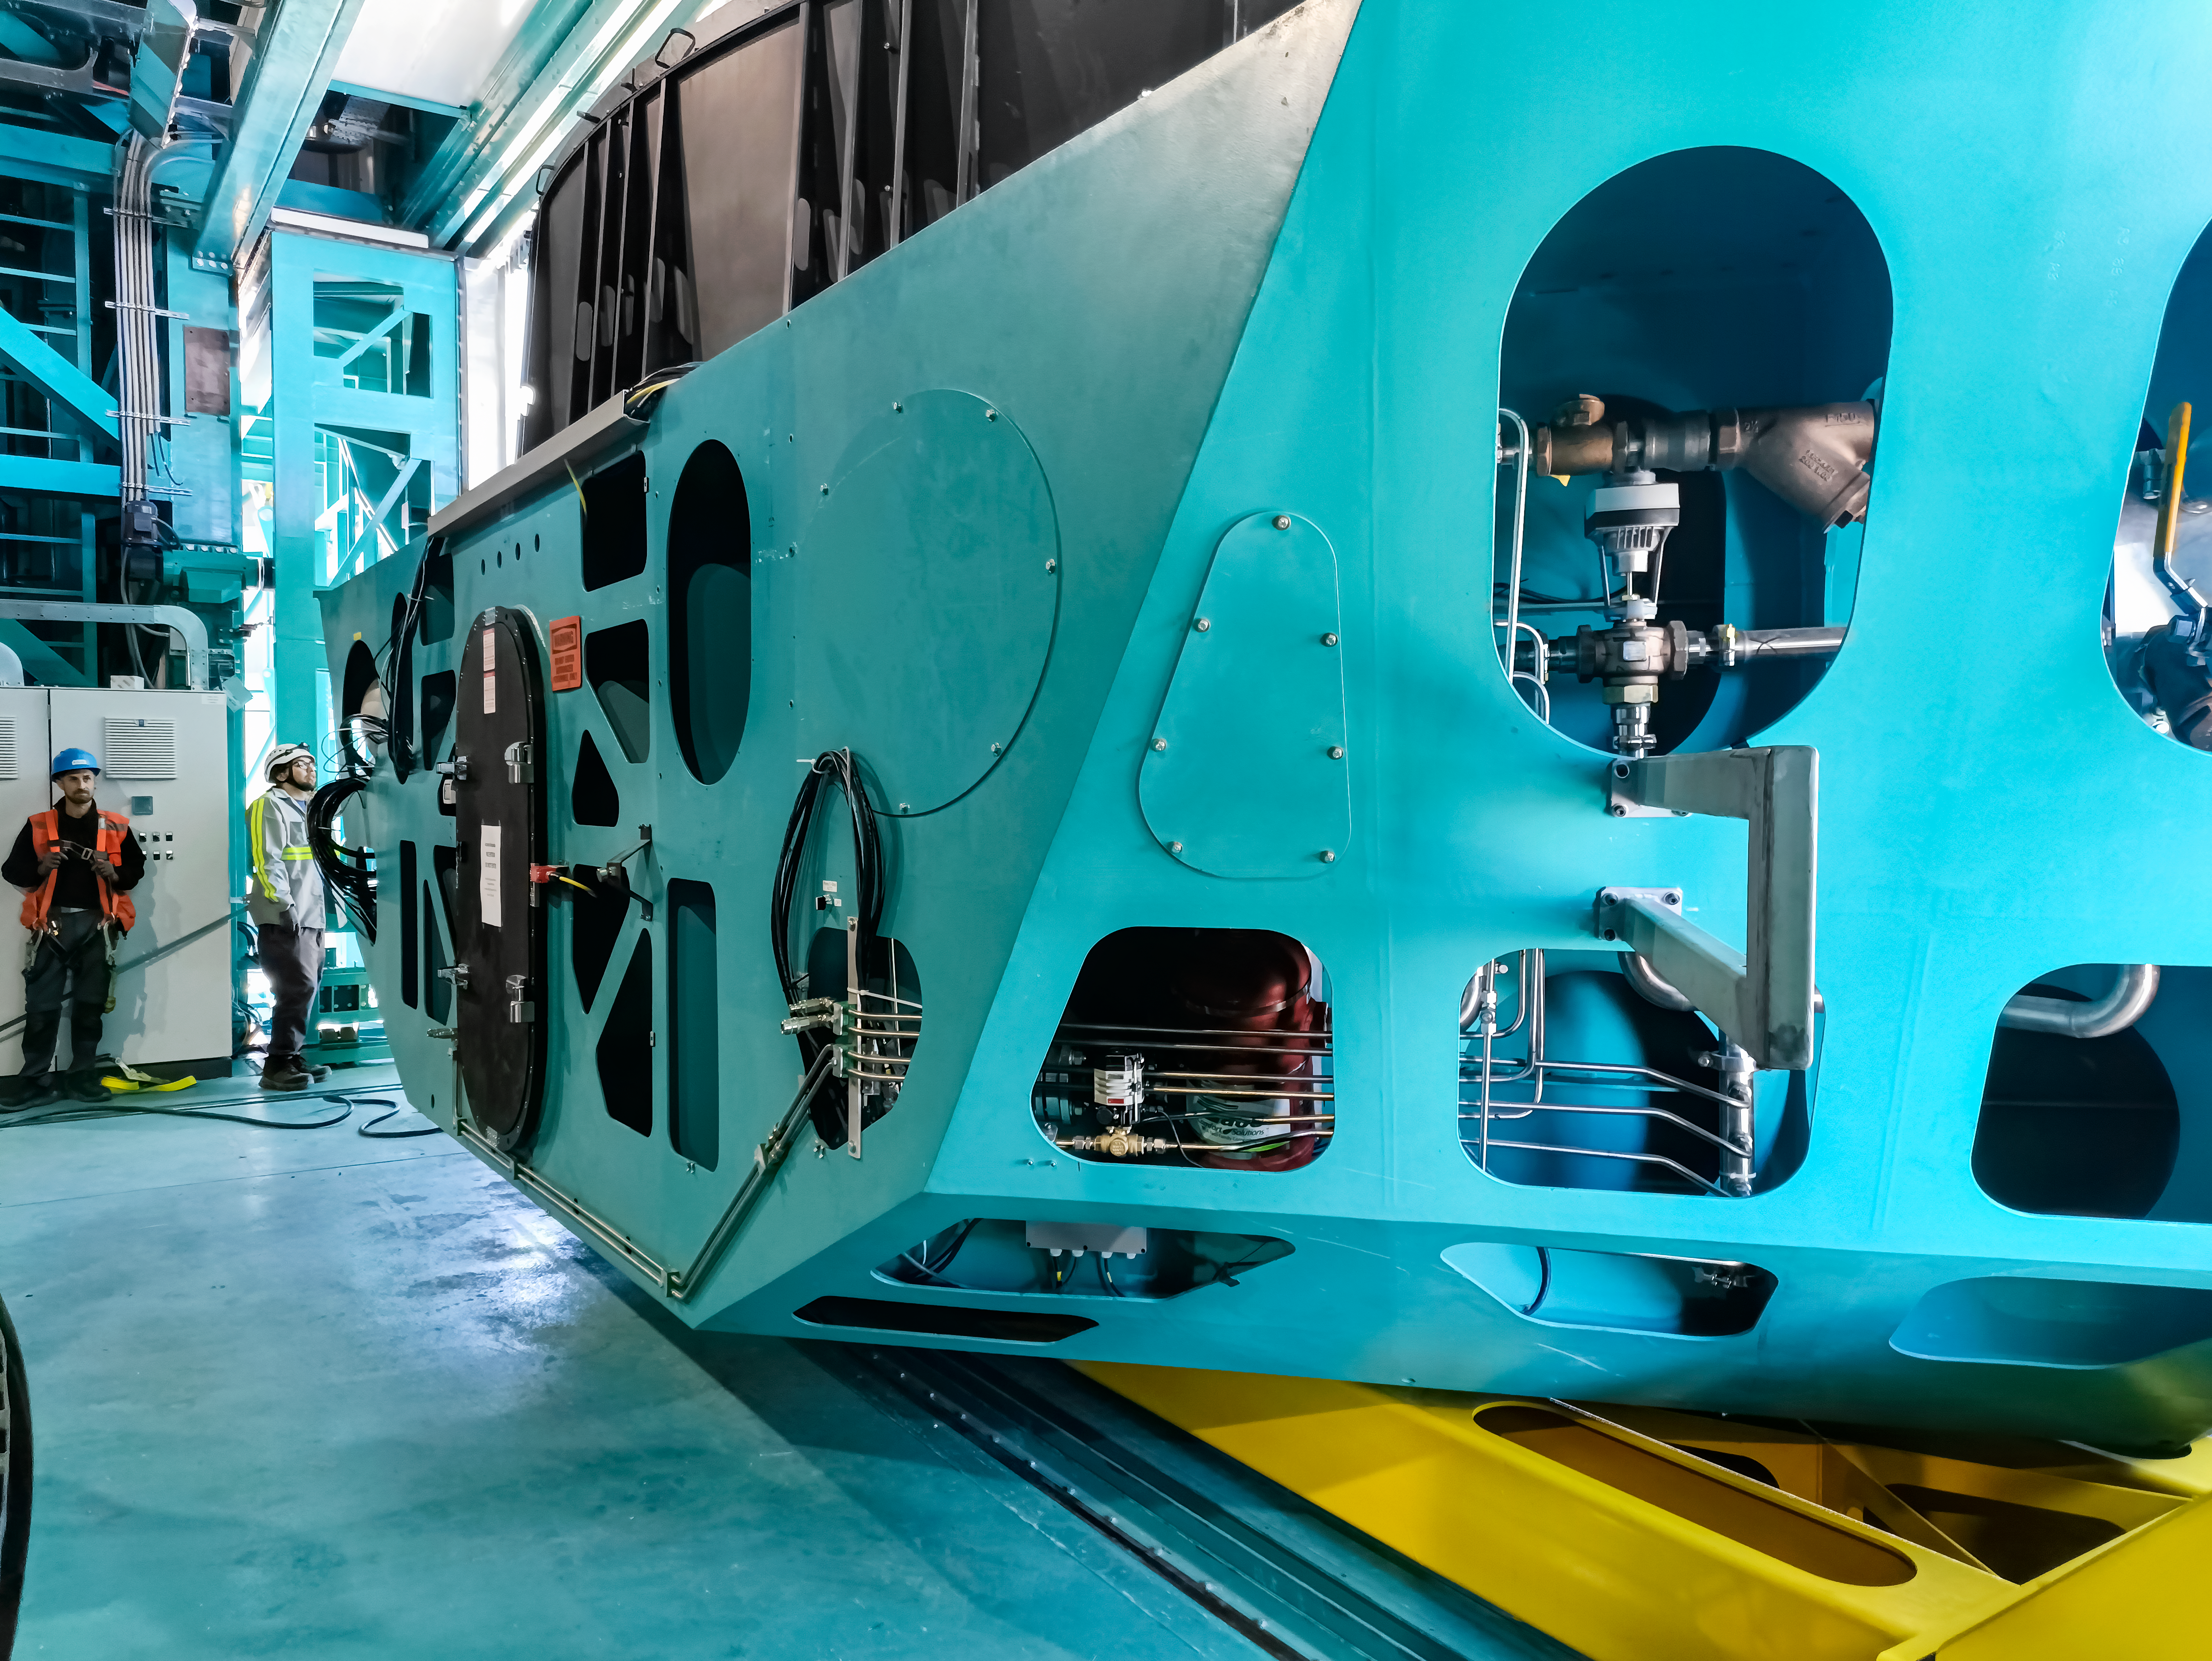

Vera C. Rubin Observatory summit staff remove the M1M3 mirror cell and surrogate mass from the telescope mount.

Vera C. Rubin Observatory summit staff remove the Primary/Tertiary (M1M3) mirror cell and surrogate mirror from the telescope mount in January 2024 and move it to the Level 3 maintenance and integration hall in the Observatory.

Credit: Rubin Observatory/NSF/AURA